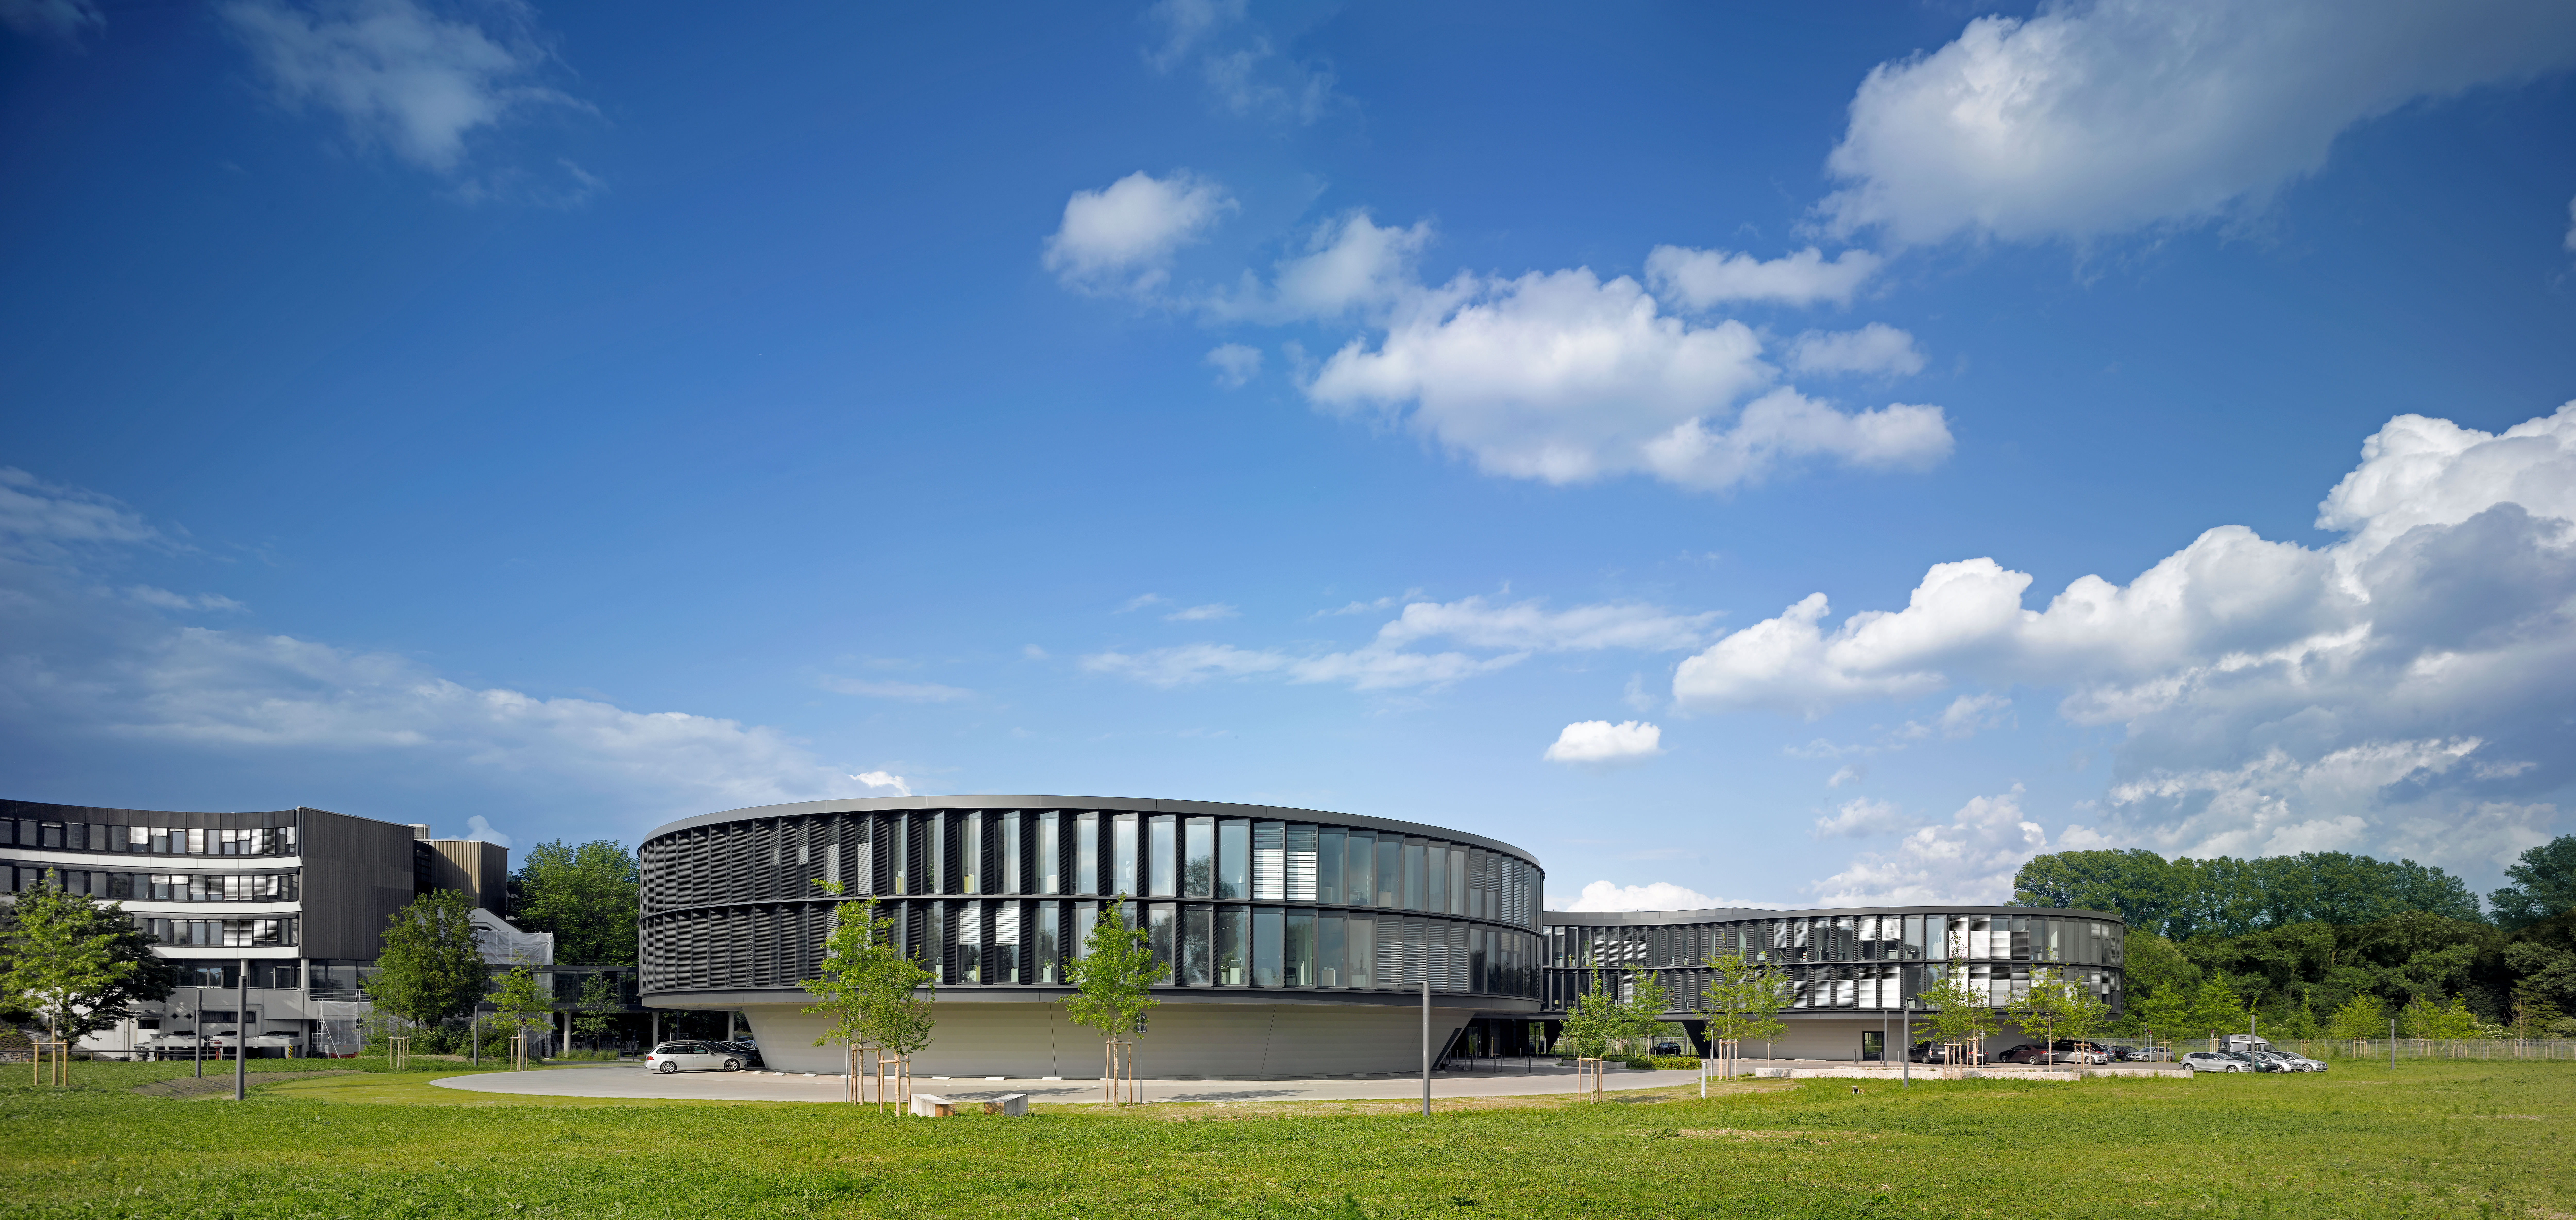

New ESO Headquarters

The new office building of the ESO Headquarters in Garching, Germany, seen from the South. On the left side of the image, the old building is still visible.

Credit: Roland Halbe/ESO